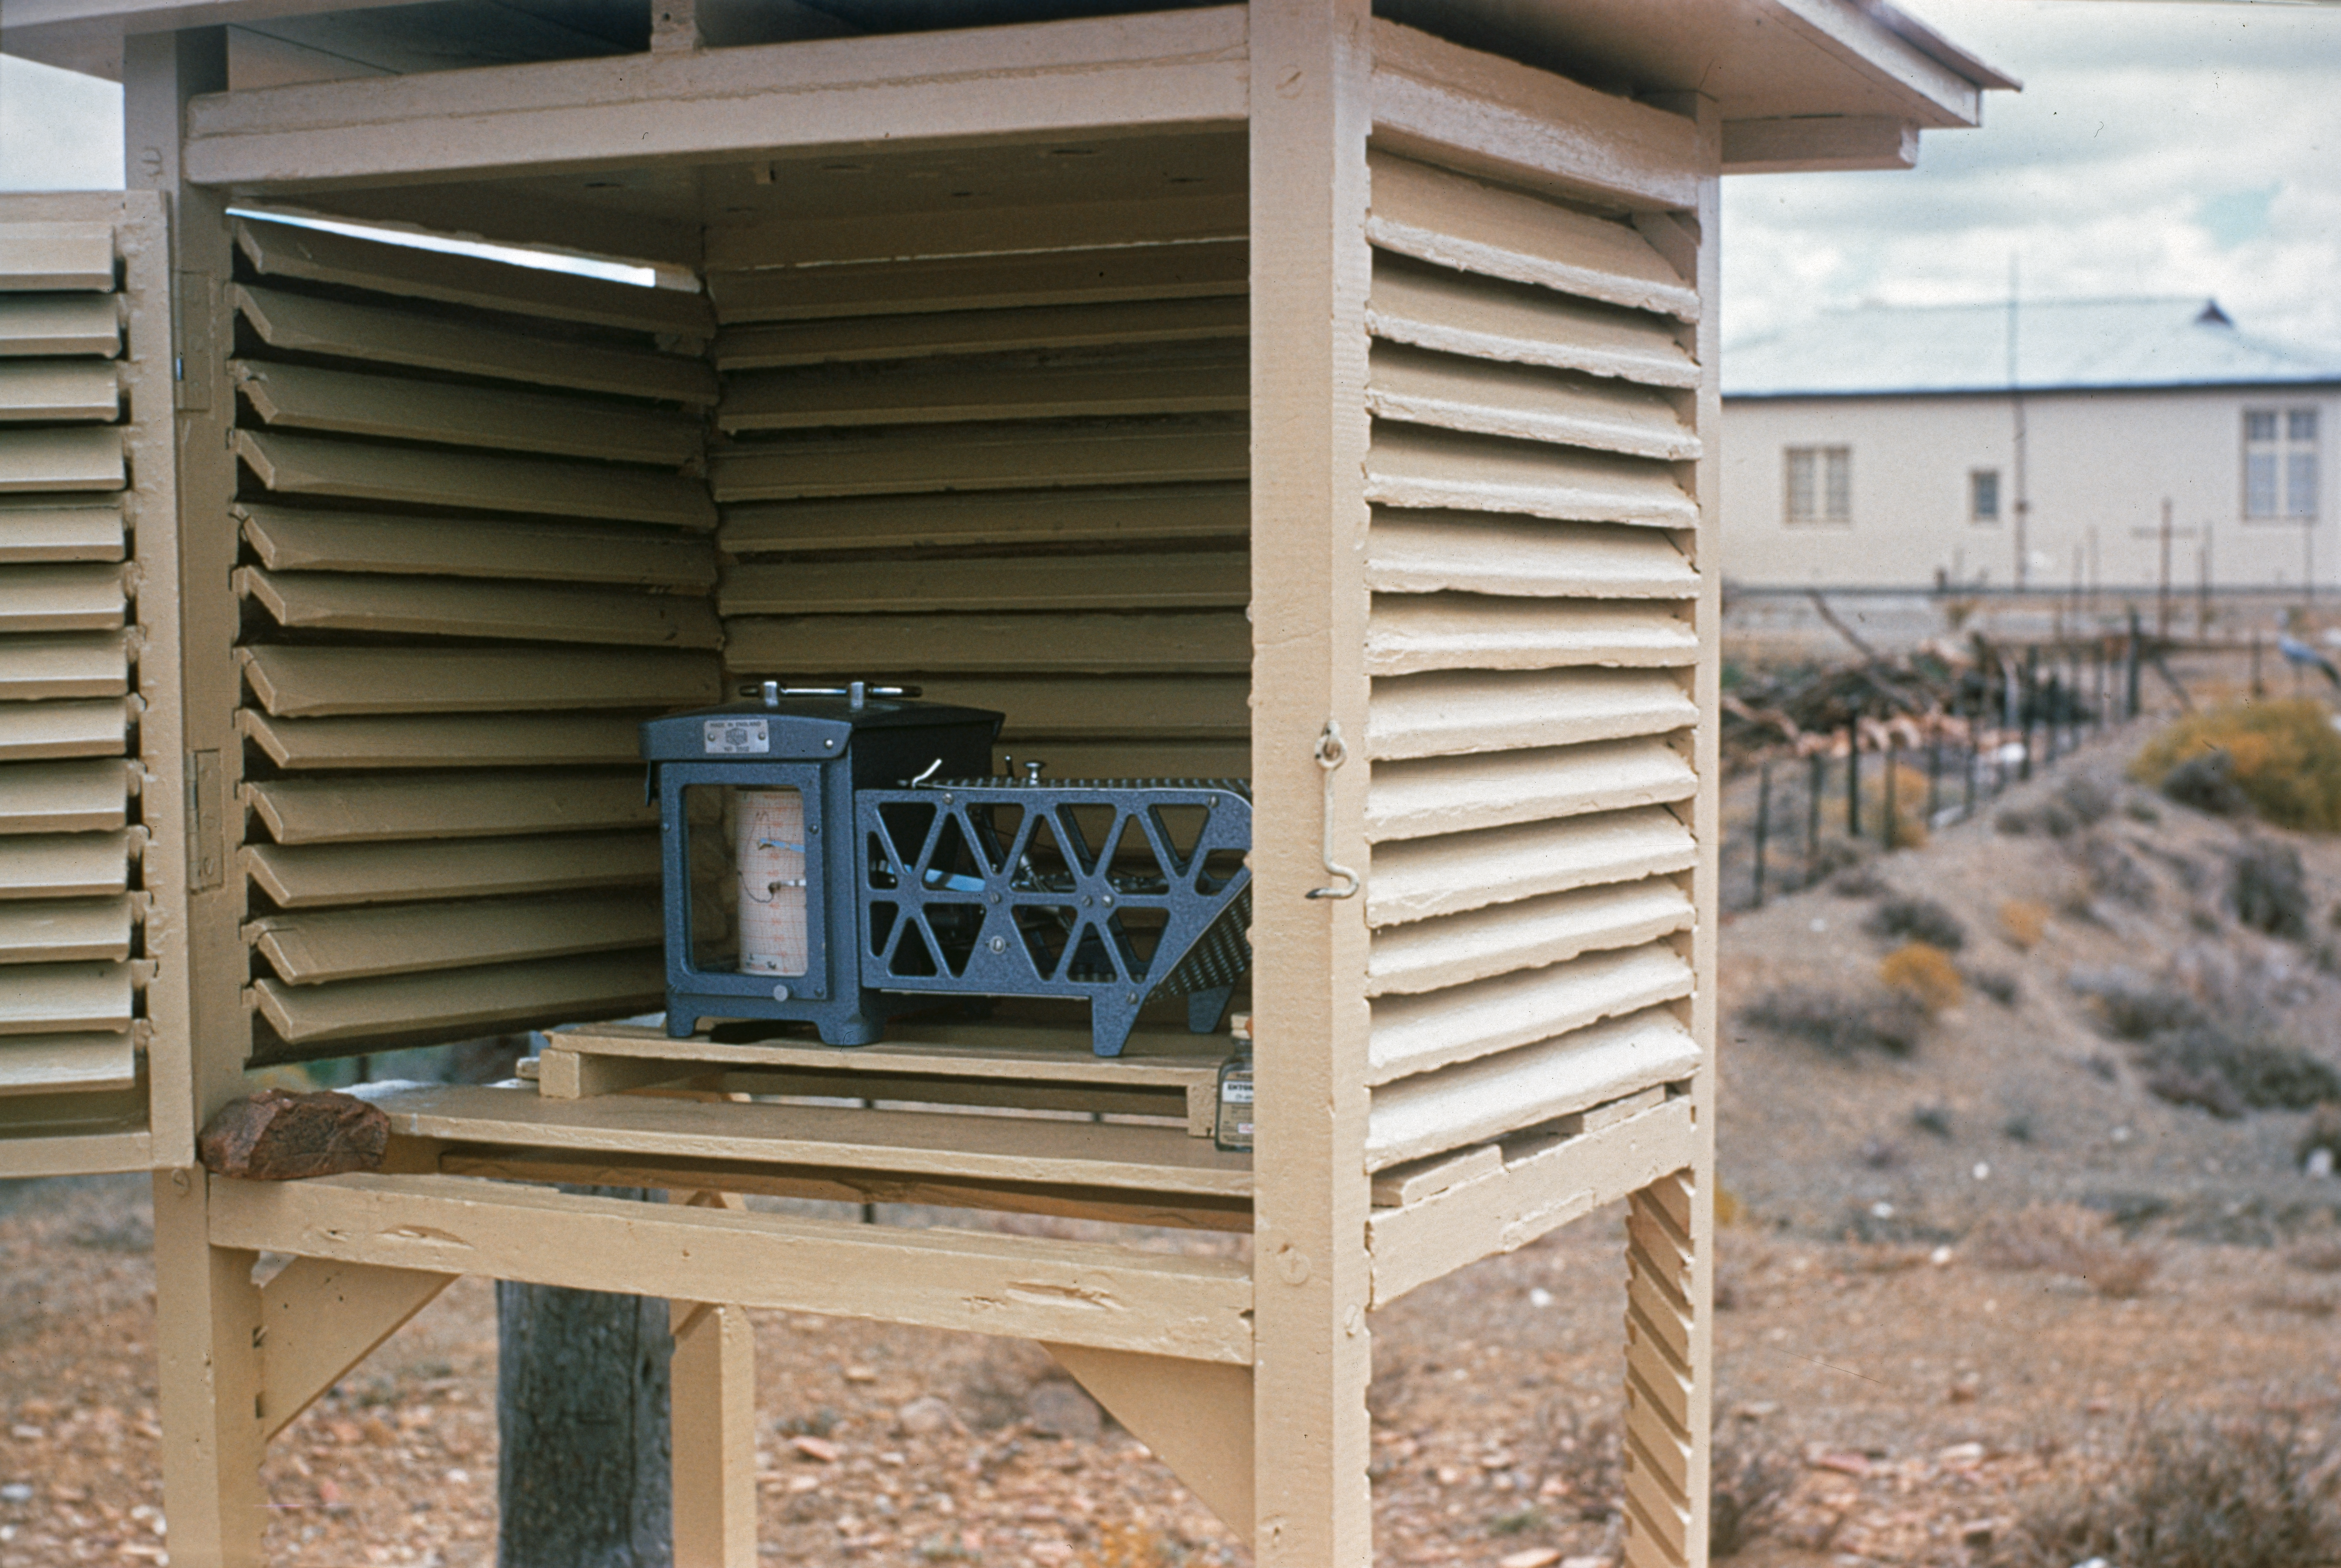

Site testing weather station in South Africa

A weather station collects data at one of the locations (Zeekoegat or Klaverlei farm), tested in South Africa in the early 1960s.

Credit: J. Dommaget/ESO and J. Boulon/ESO